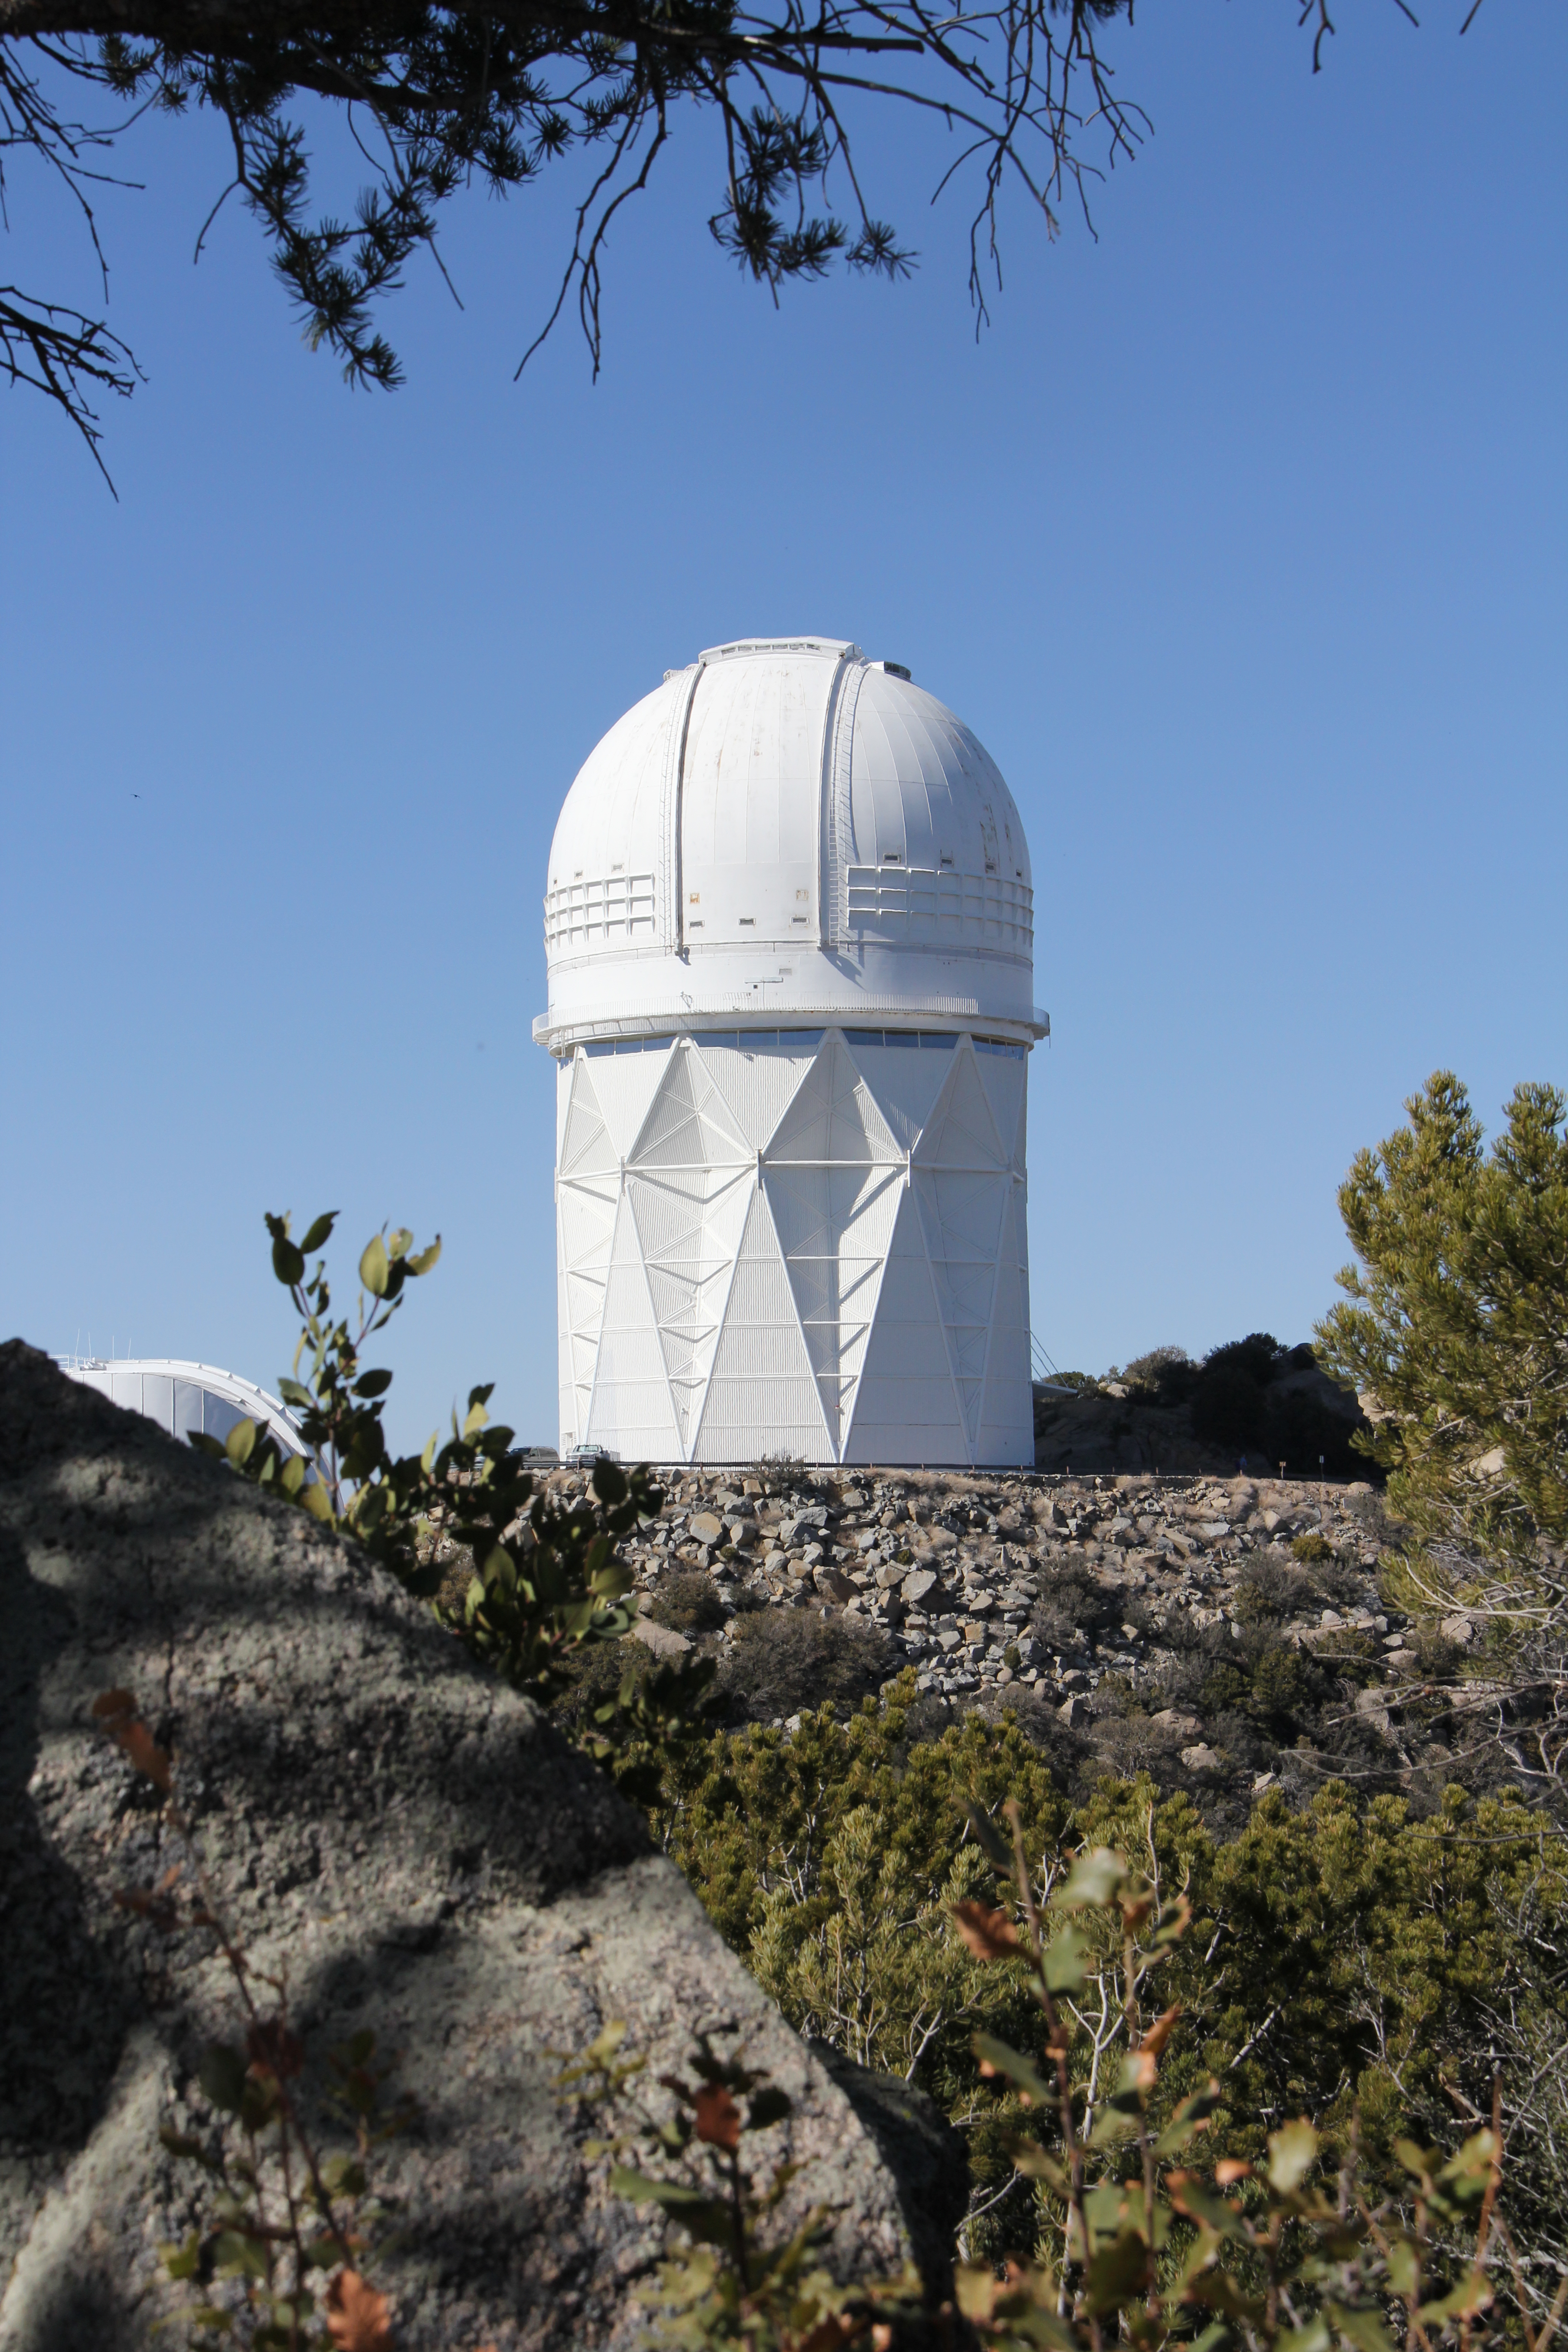

The Nicholas U. Mayall 4-meter Telescope

The Nicholas U. Mayall 4-meter Telescope at KPNO.

Credit: KPNO/NOIRLab/NSF/AURA/P. Marenfeld